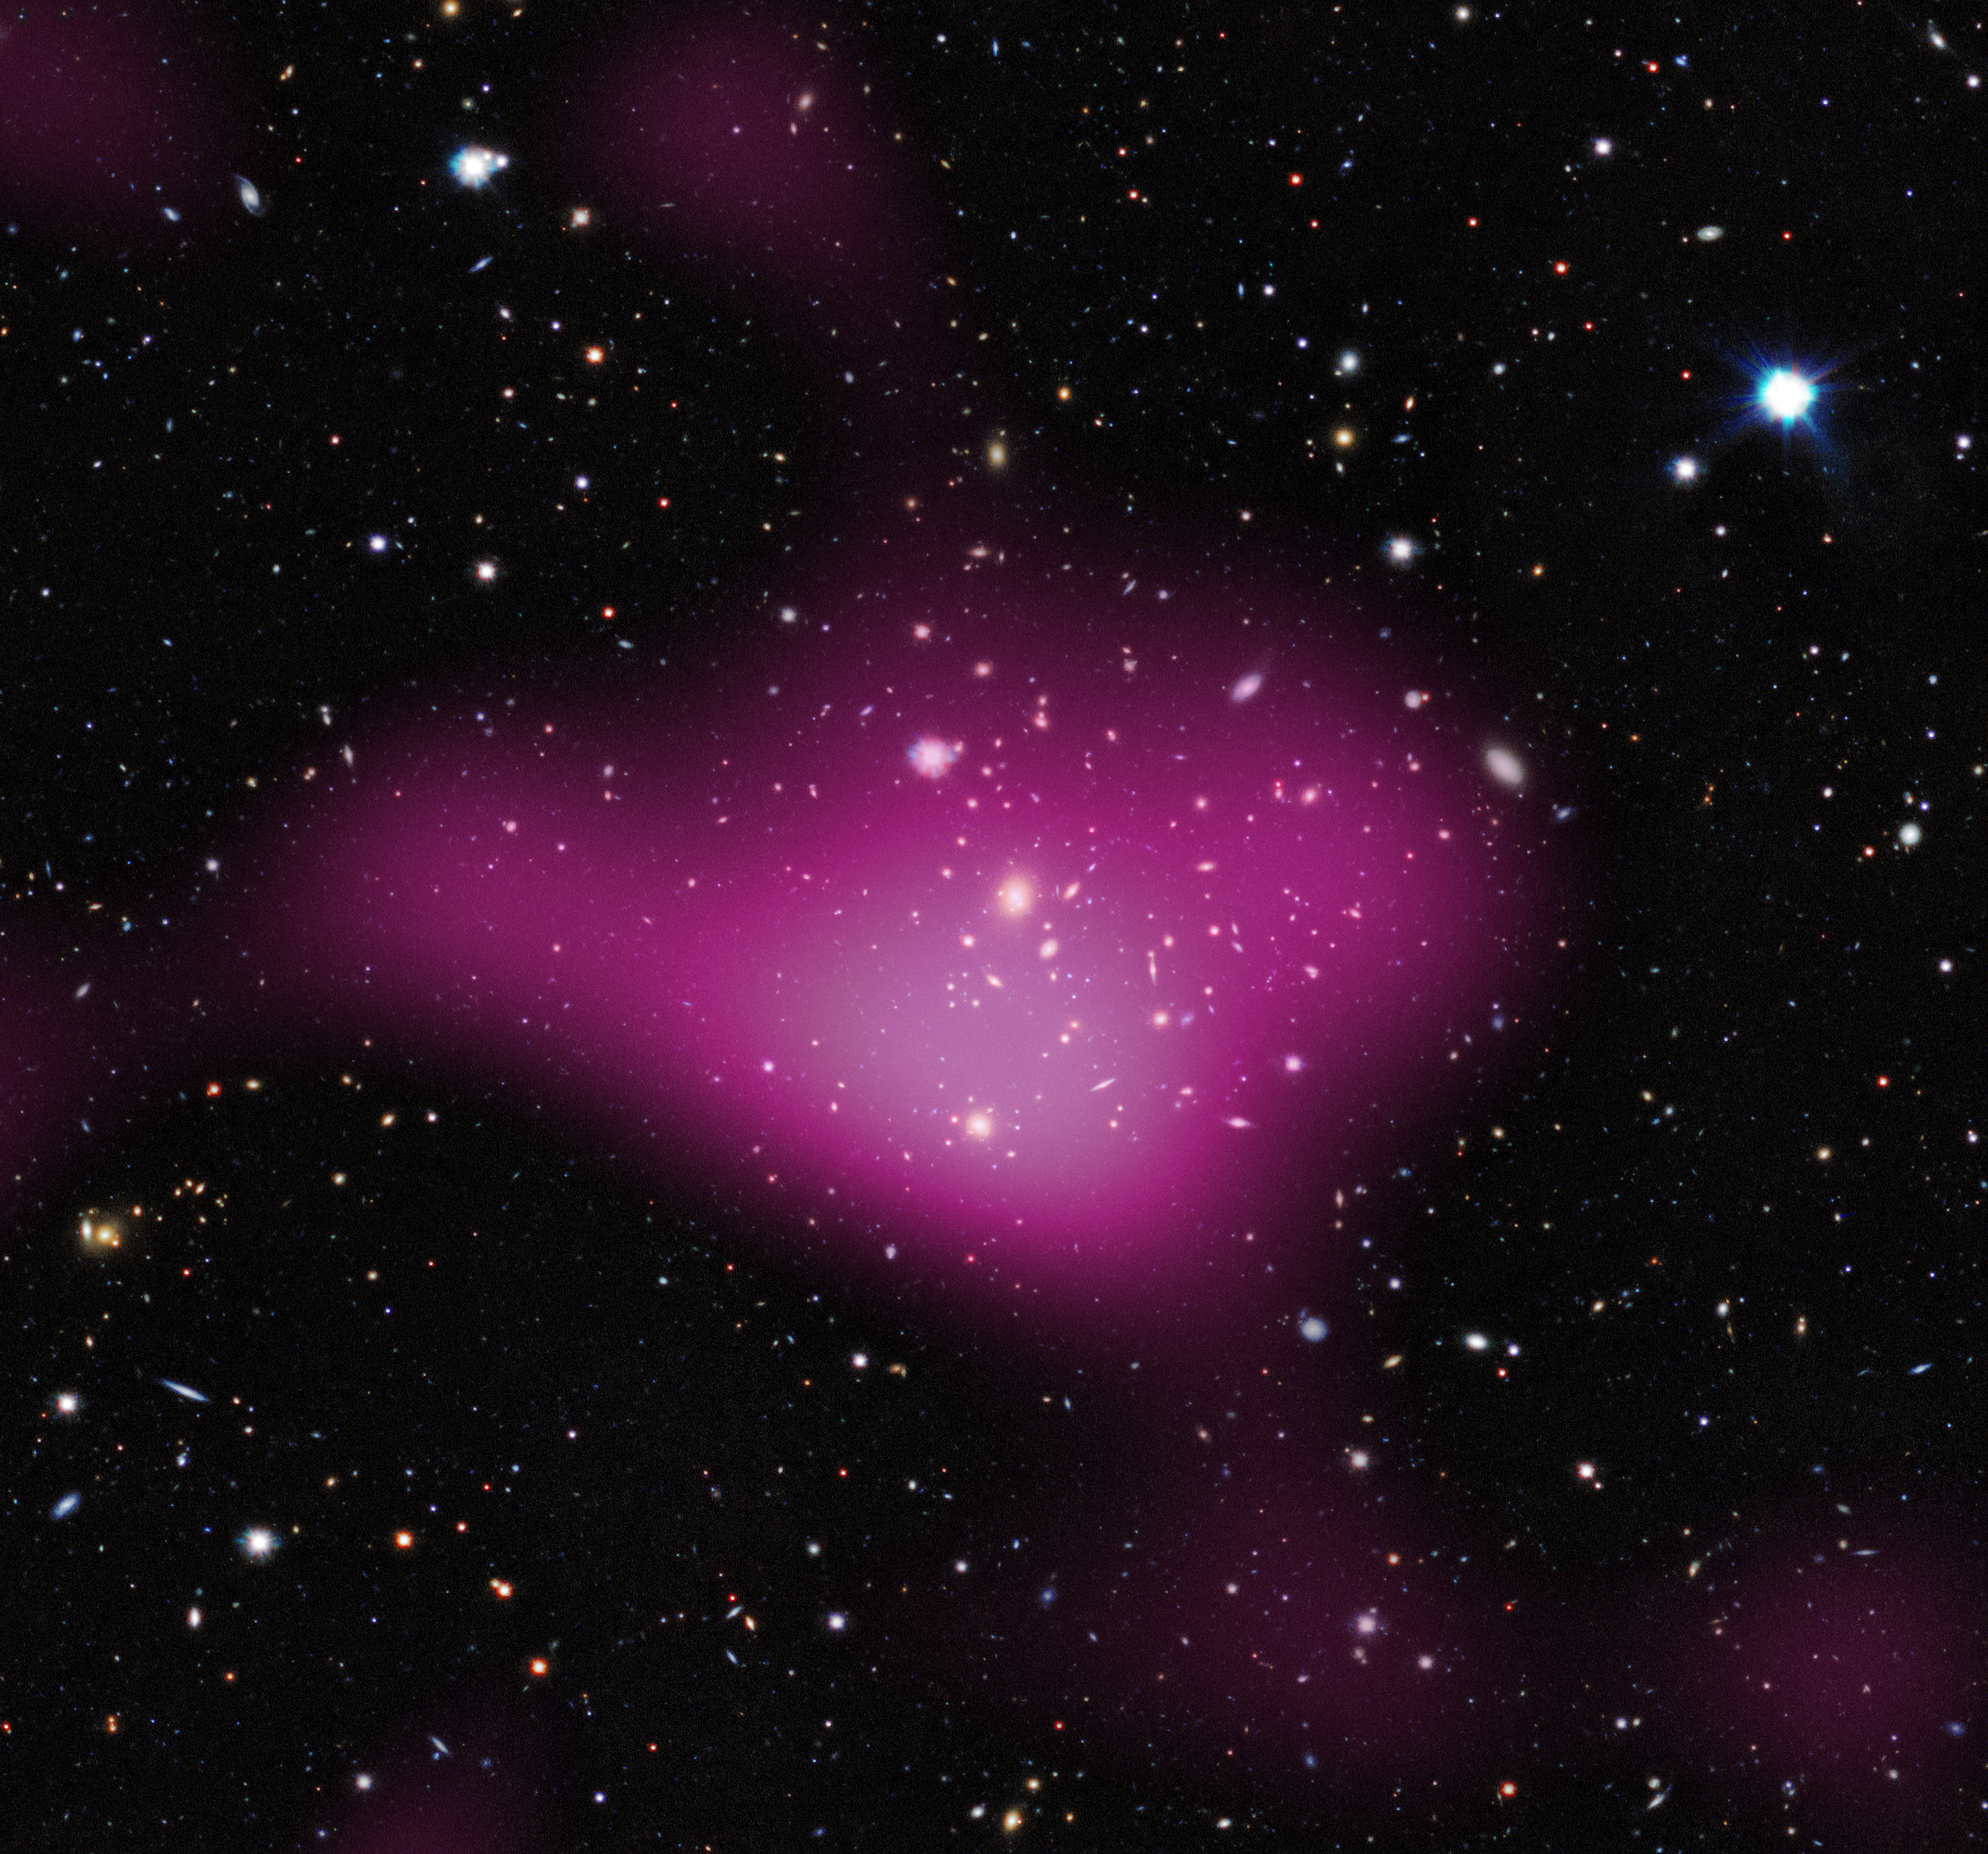

First results from the KiDS survey (dark matter)

The first results have been released from a major new dark matter survey of the southern skies using ESO’s VLT Survey Telescope (VST) at the Paranal Observatory in Chile.

The project, known as the Kilo-Degree Survey (KiDS), uses imaging from the VST and its huge camera, OmegaCAM to analyse images of over two million galaxies. The KiDS team studied the distortion of light emitted from these galaxies, which bends as it passes massive clumps of dark matter during its journey to Earth. From the gravitational lensing effect, these groups turn out to contain around 30 times more dark than visible matter.

Here the invisible dark matter is seen rendered in pink on top of the visible-light image.

Credit: Kilo-Degree Survey Collaboration/A. Tudorica & C. Heymans/ESO